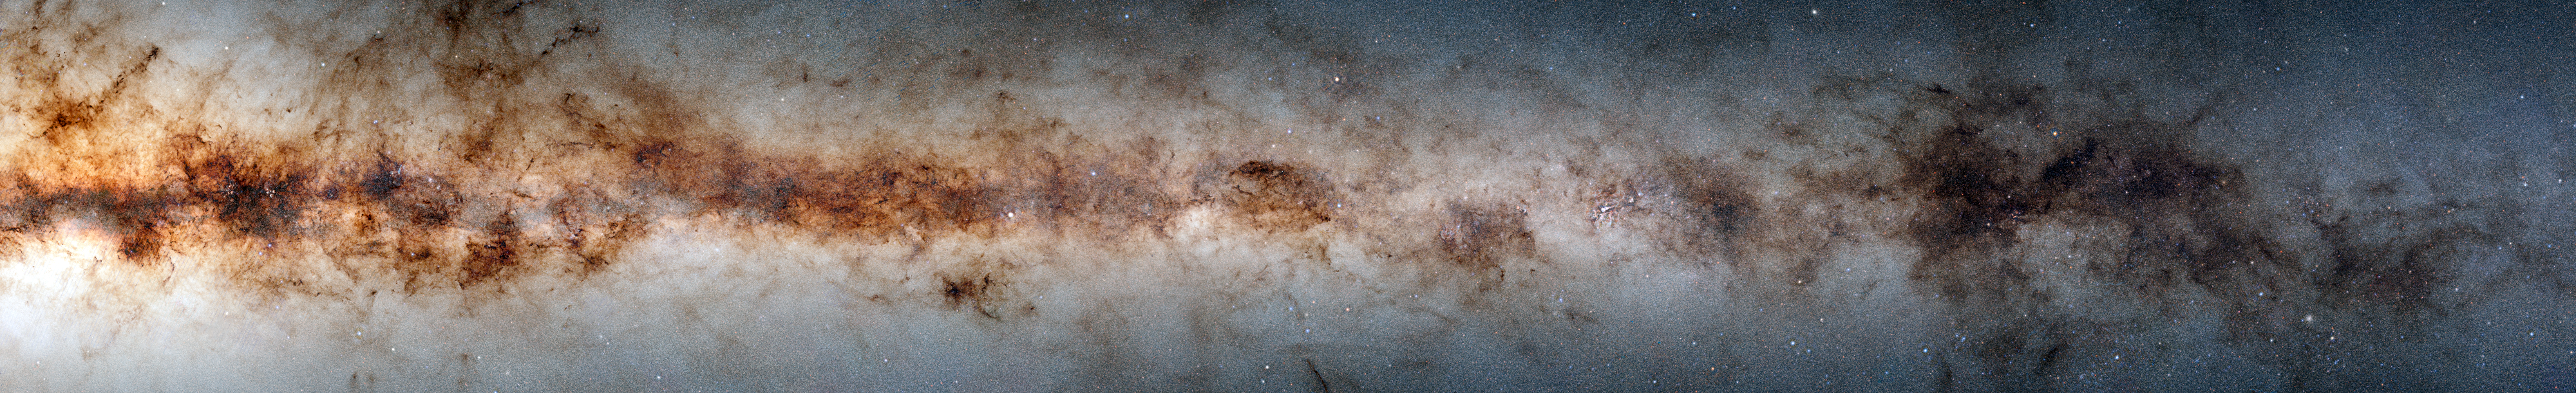

Gargantuan Astronomical Data Tapestry of the Milky Way

Astronomers have released a gargantuan survey of the galactic plane of the Milky Way. The new dataset contains a staggering 3.32 billion celestial objects — arguably the largest such catalog so far. The data for this unprecedented survey were taken with the US Department of Energy-fabricated Dark Energy Camera at the NSF’s Cerro Tololo Inter-American Observatory in Chile, a Program of NOIRLab.

The survey is here reproduced in 4000-pixels resolution to be accessible on smaller devices.

Credit: DECaPS2/DOE/FNAL/DECam/CTIO/NOIRLab/NSF/AURA Image processing: M. Zamani & D. de Martin (NSF NOIRLab)